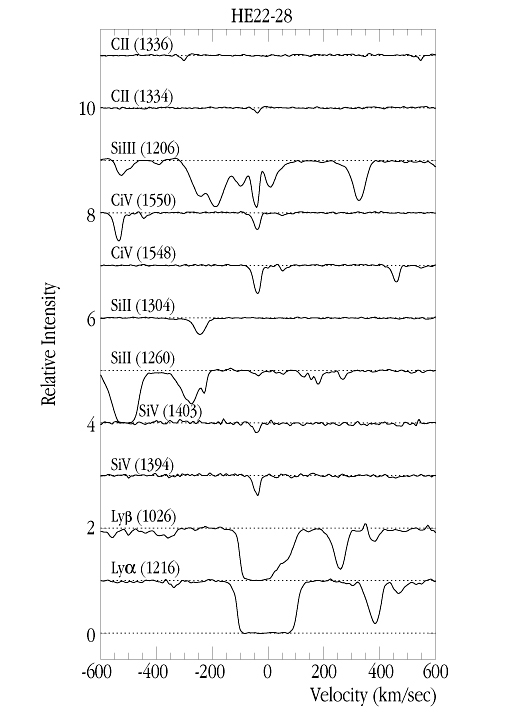

Metal-line system at z=2.18 in quasar system

This image shows lines from a metal-line system at redshift z = 2.18 towards HE22-28.

Although the Lyman-alpha absorption line (bottom) shows only one component, with the metal lines blueshifted by ~ 40 km/sec, the corresponding Lyman-beta line (the observed wavelength is 326 nm near the atmospheric cut-off!) reveals that the complex consists of two components (clouds), separated by ~ 83 km/sec, at z = 2.1795 and at z = 2.1804.

The Voigt profile fitting gives a total column density of N(HI) = 1.3 x 10 16 cm -2 and accurate values for the column densities of SiIV, SiII, CIV, SiIII and CII. The SiIV/CIV ratio, an indicator of the temperature of the ionizing background for the z = 2.1795 component gives ~ 0.23 which is similar to what has been found in higher-z systems, suggesting little evolution in the shape of the spectrum of the ionizing background .

Credit: ESO